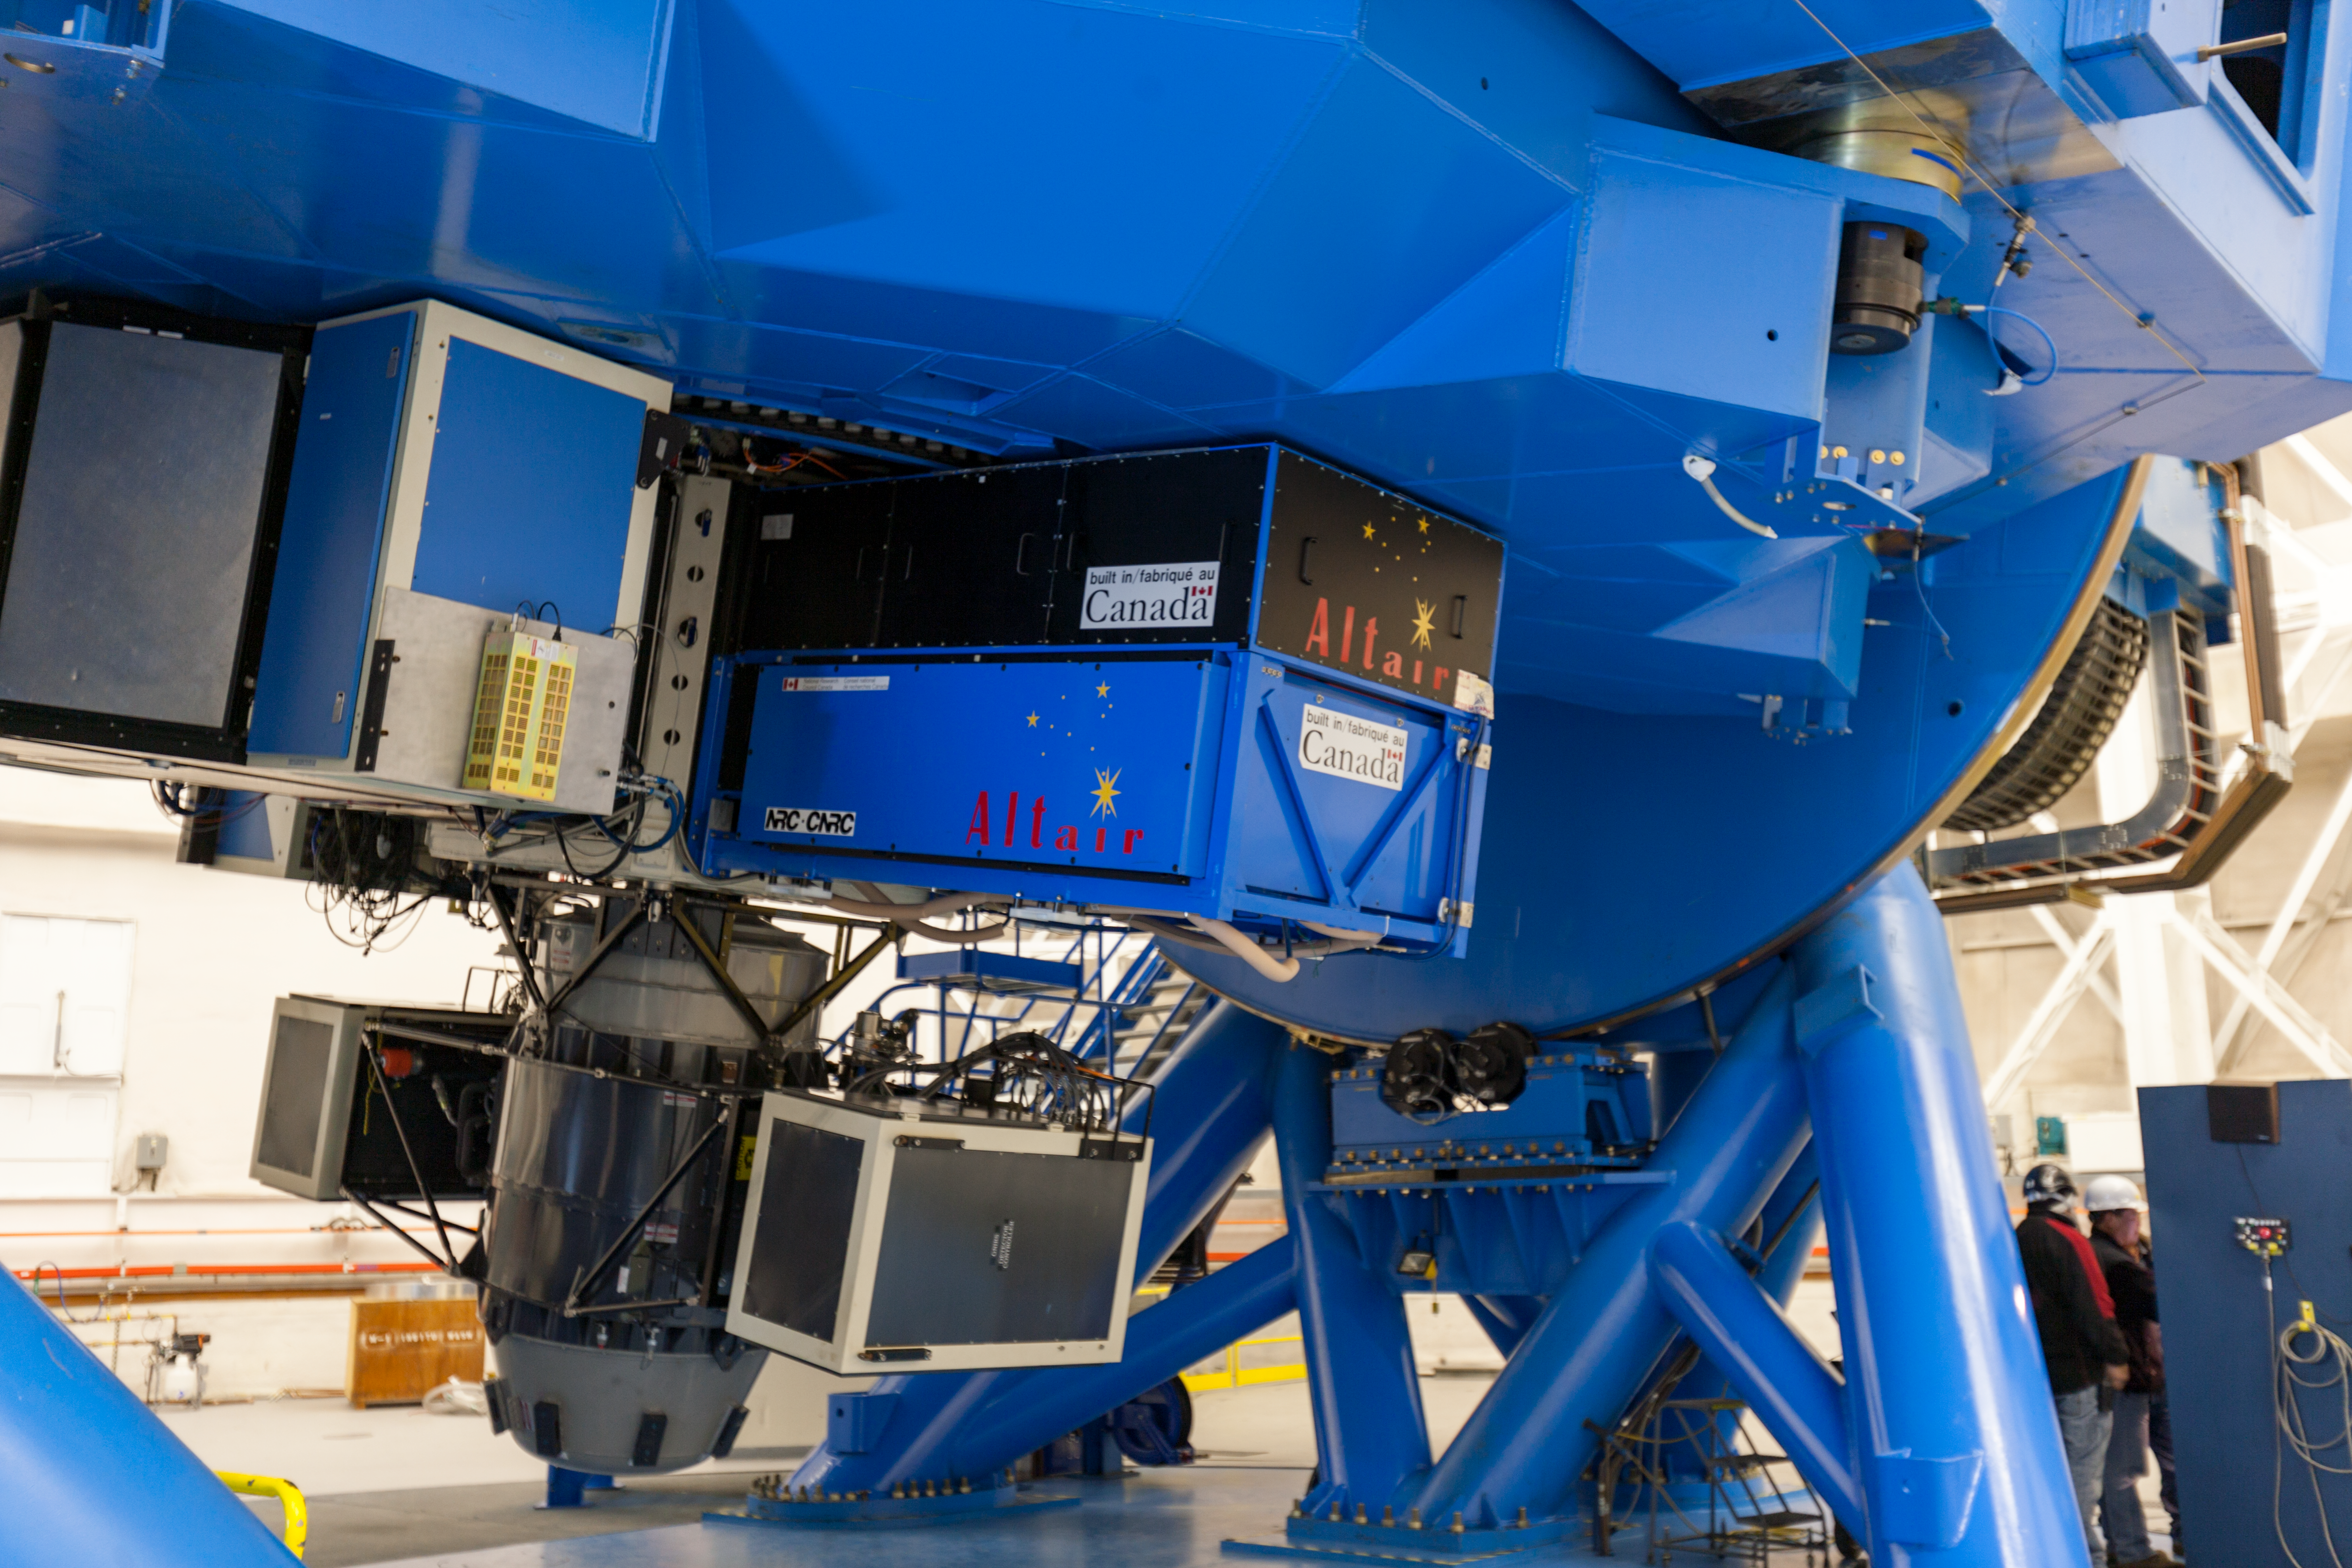

GNIRS on GN

The Gemini Near-Infrared Imager on the uplooking port of the Gemini North telescope. Also visible is ALTAIR the Gemini North adaptive optics instrument.

Credit: International Gemini Observatory/NSF NOIRLab/AURA/J. Pollard